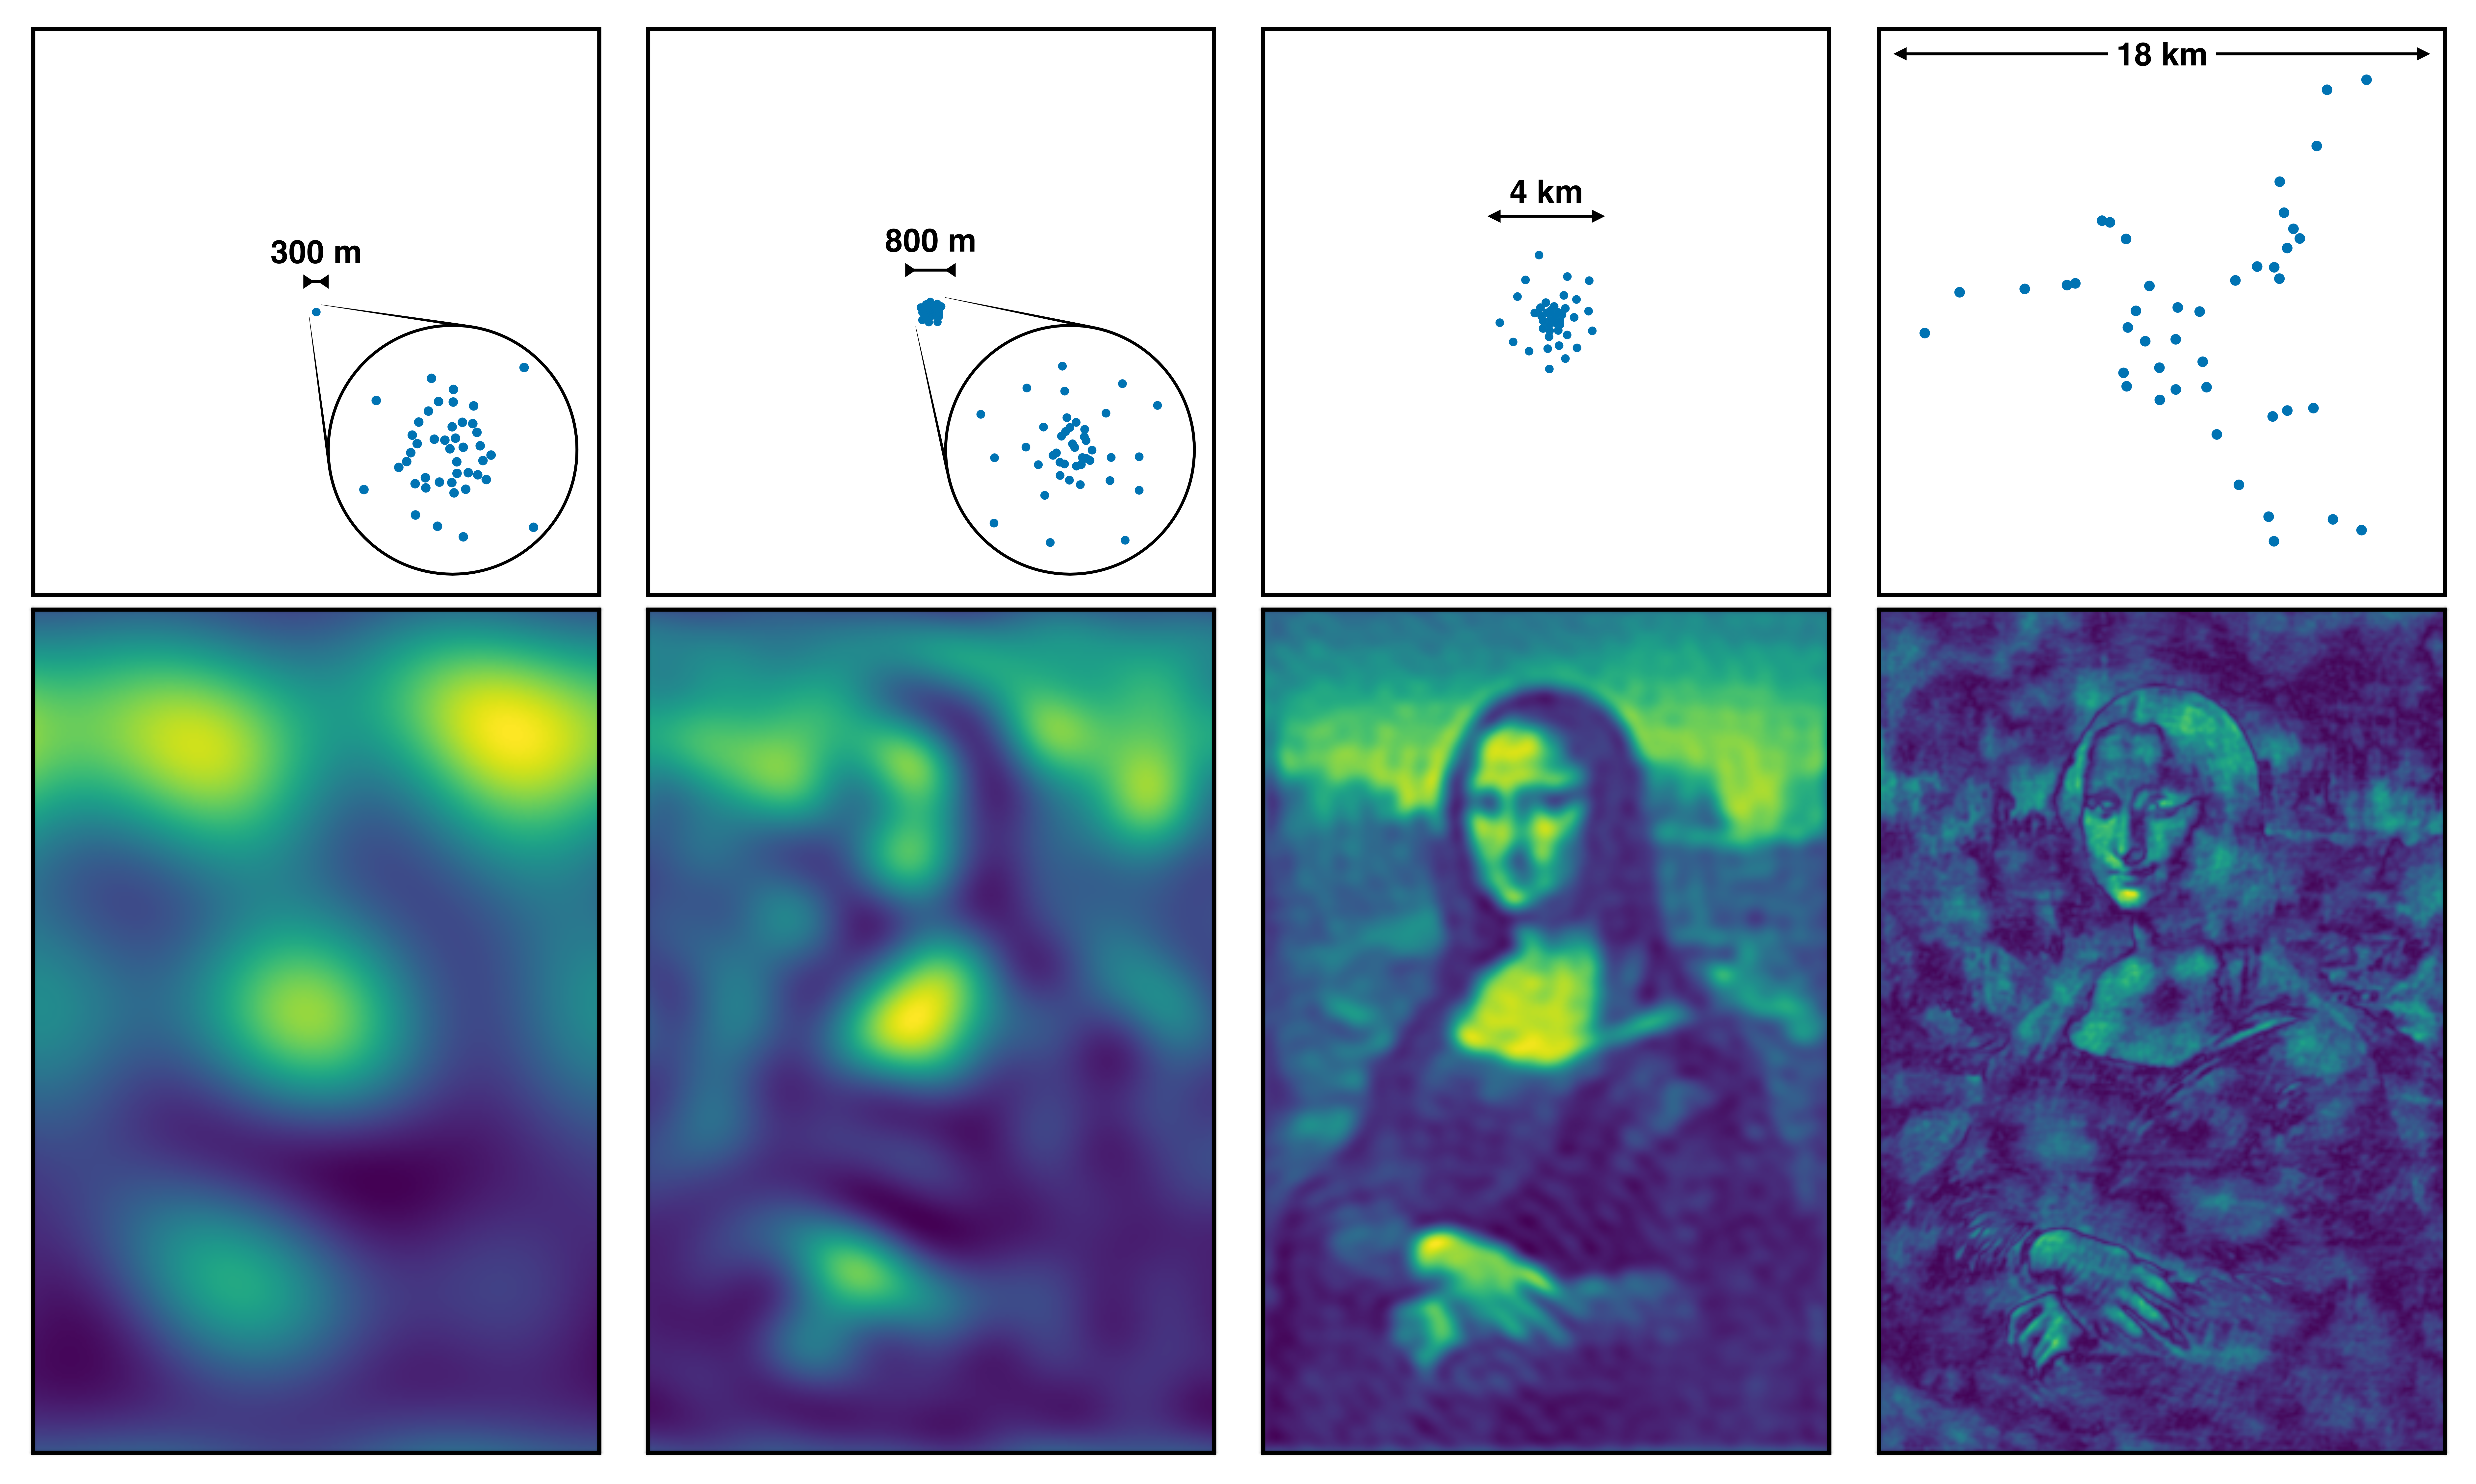

Interferometry - Mona Lisa observed with antennas at different separations

How the Mona Lisa would look like when observed with antennas at different separations. The further they are, the finer the details they can resolve. When the antennas are too far away (right panel) diffuse extended structures can no longer be seen.

Credit: ESO/J. C. Muñoz-Mateos. Simulation done with friendlyVRI (C. R. Purcell & R. Truelove).